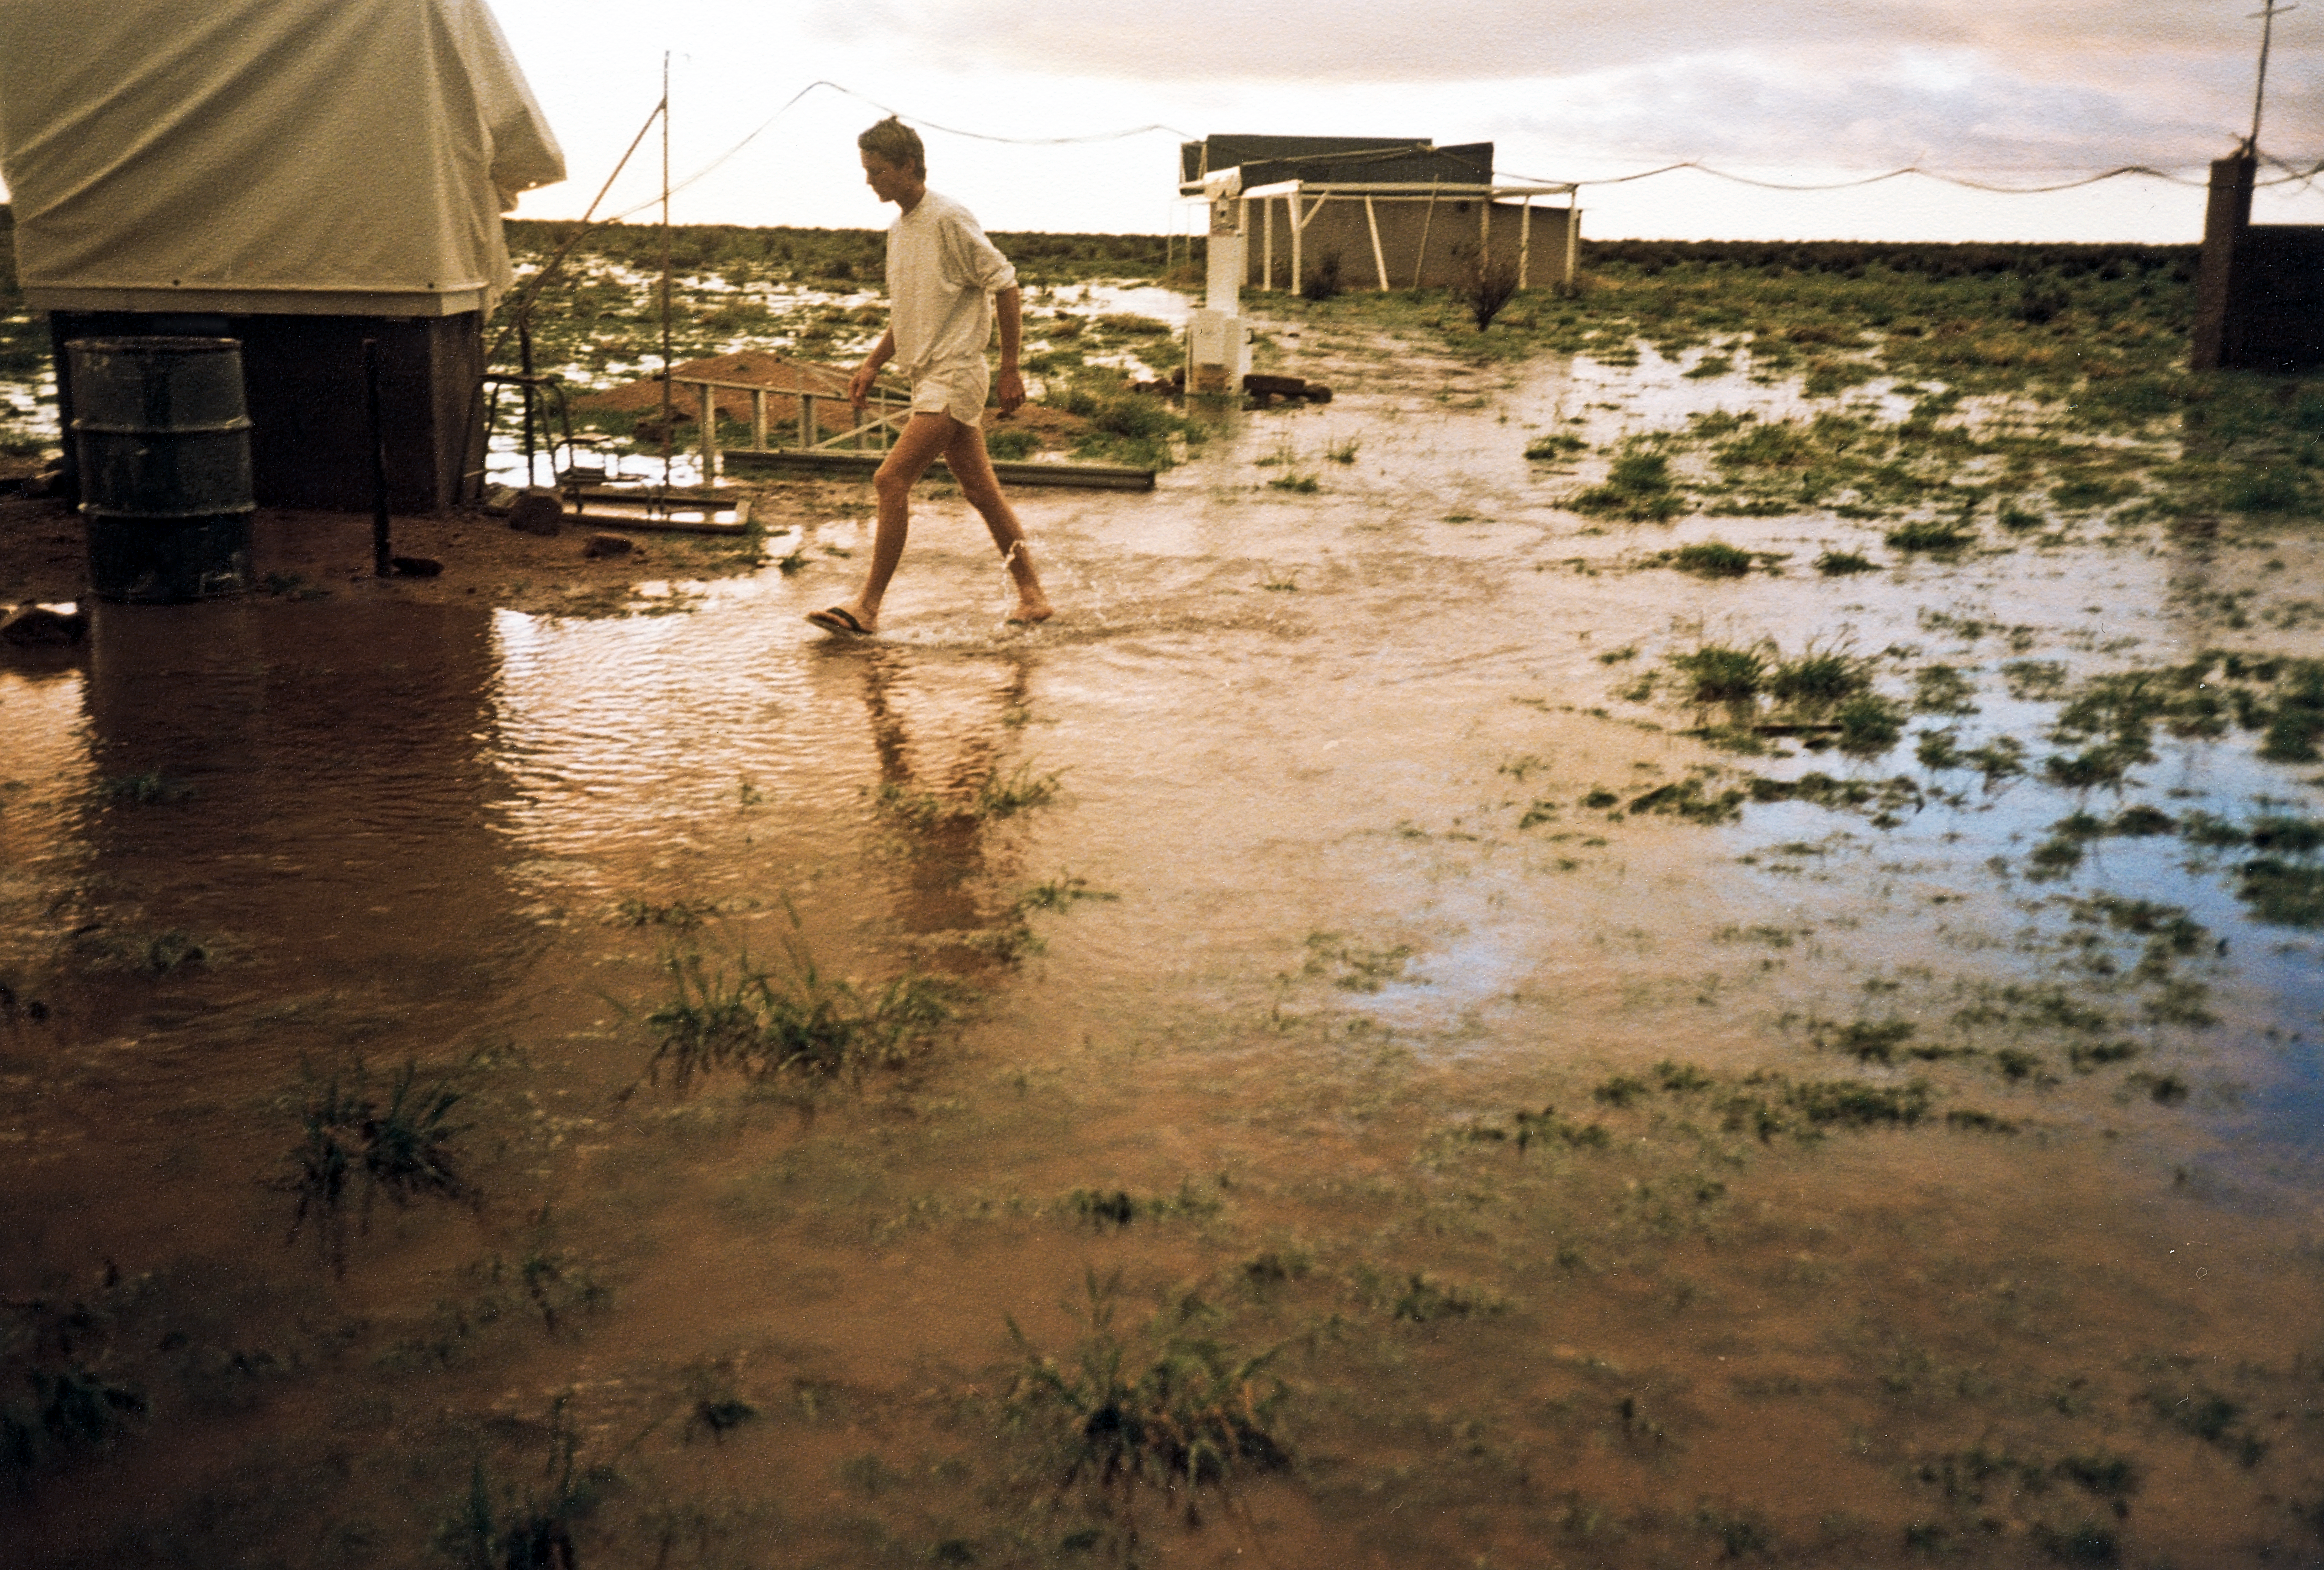

Rainy day in Namibia

Rainy day during a Gamsberg site test.

Credit: ESO